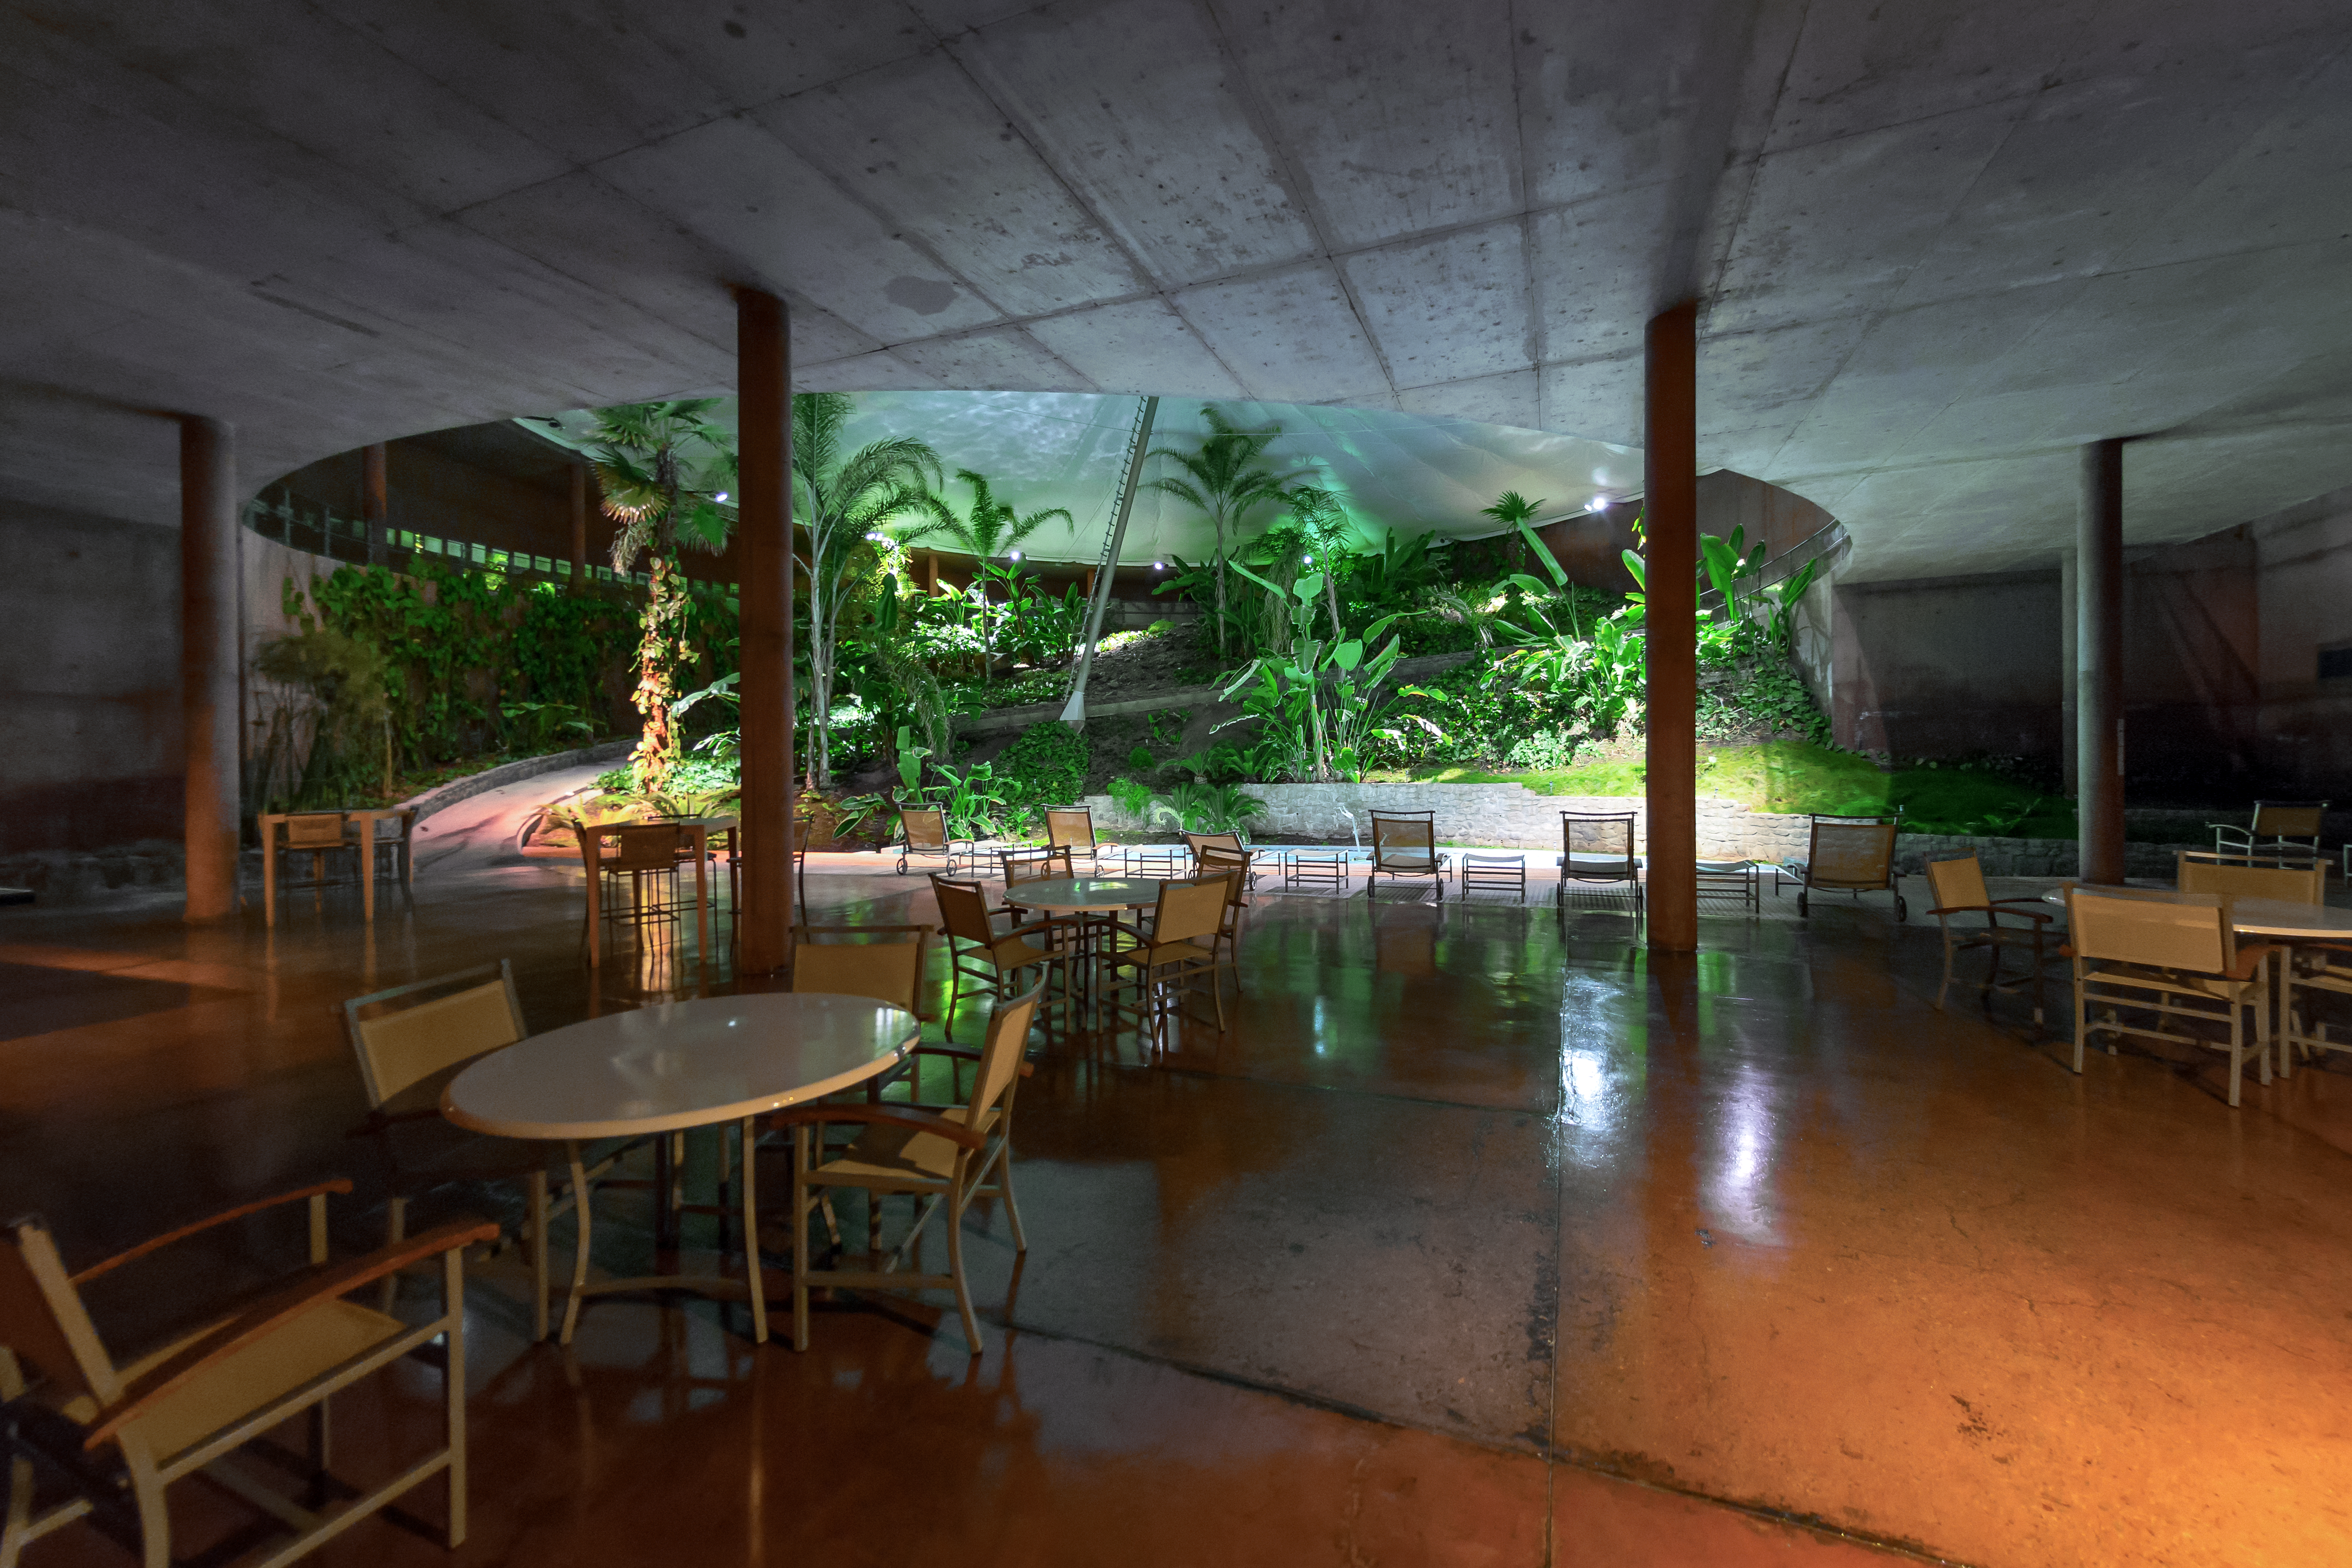

La Residencia's garden

The indoor garden at La Residencia.

Credit: P. Horálek/ESO